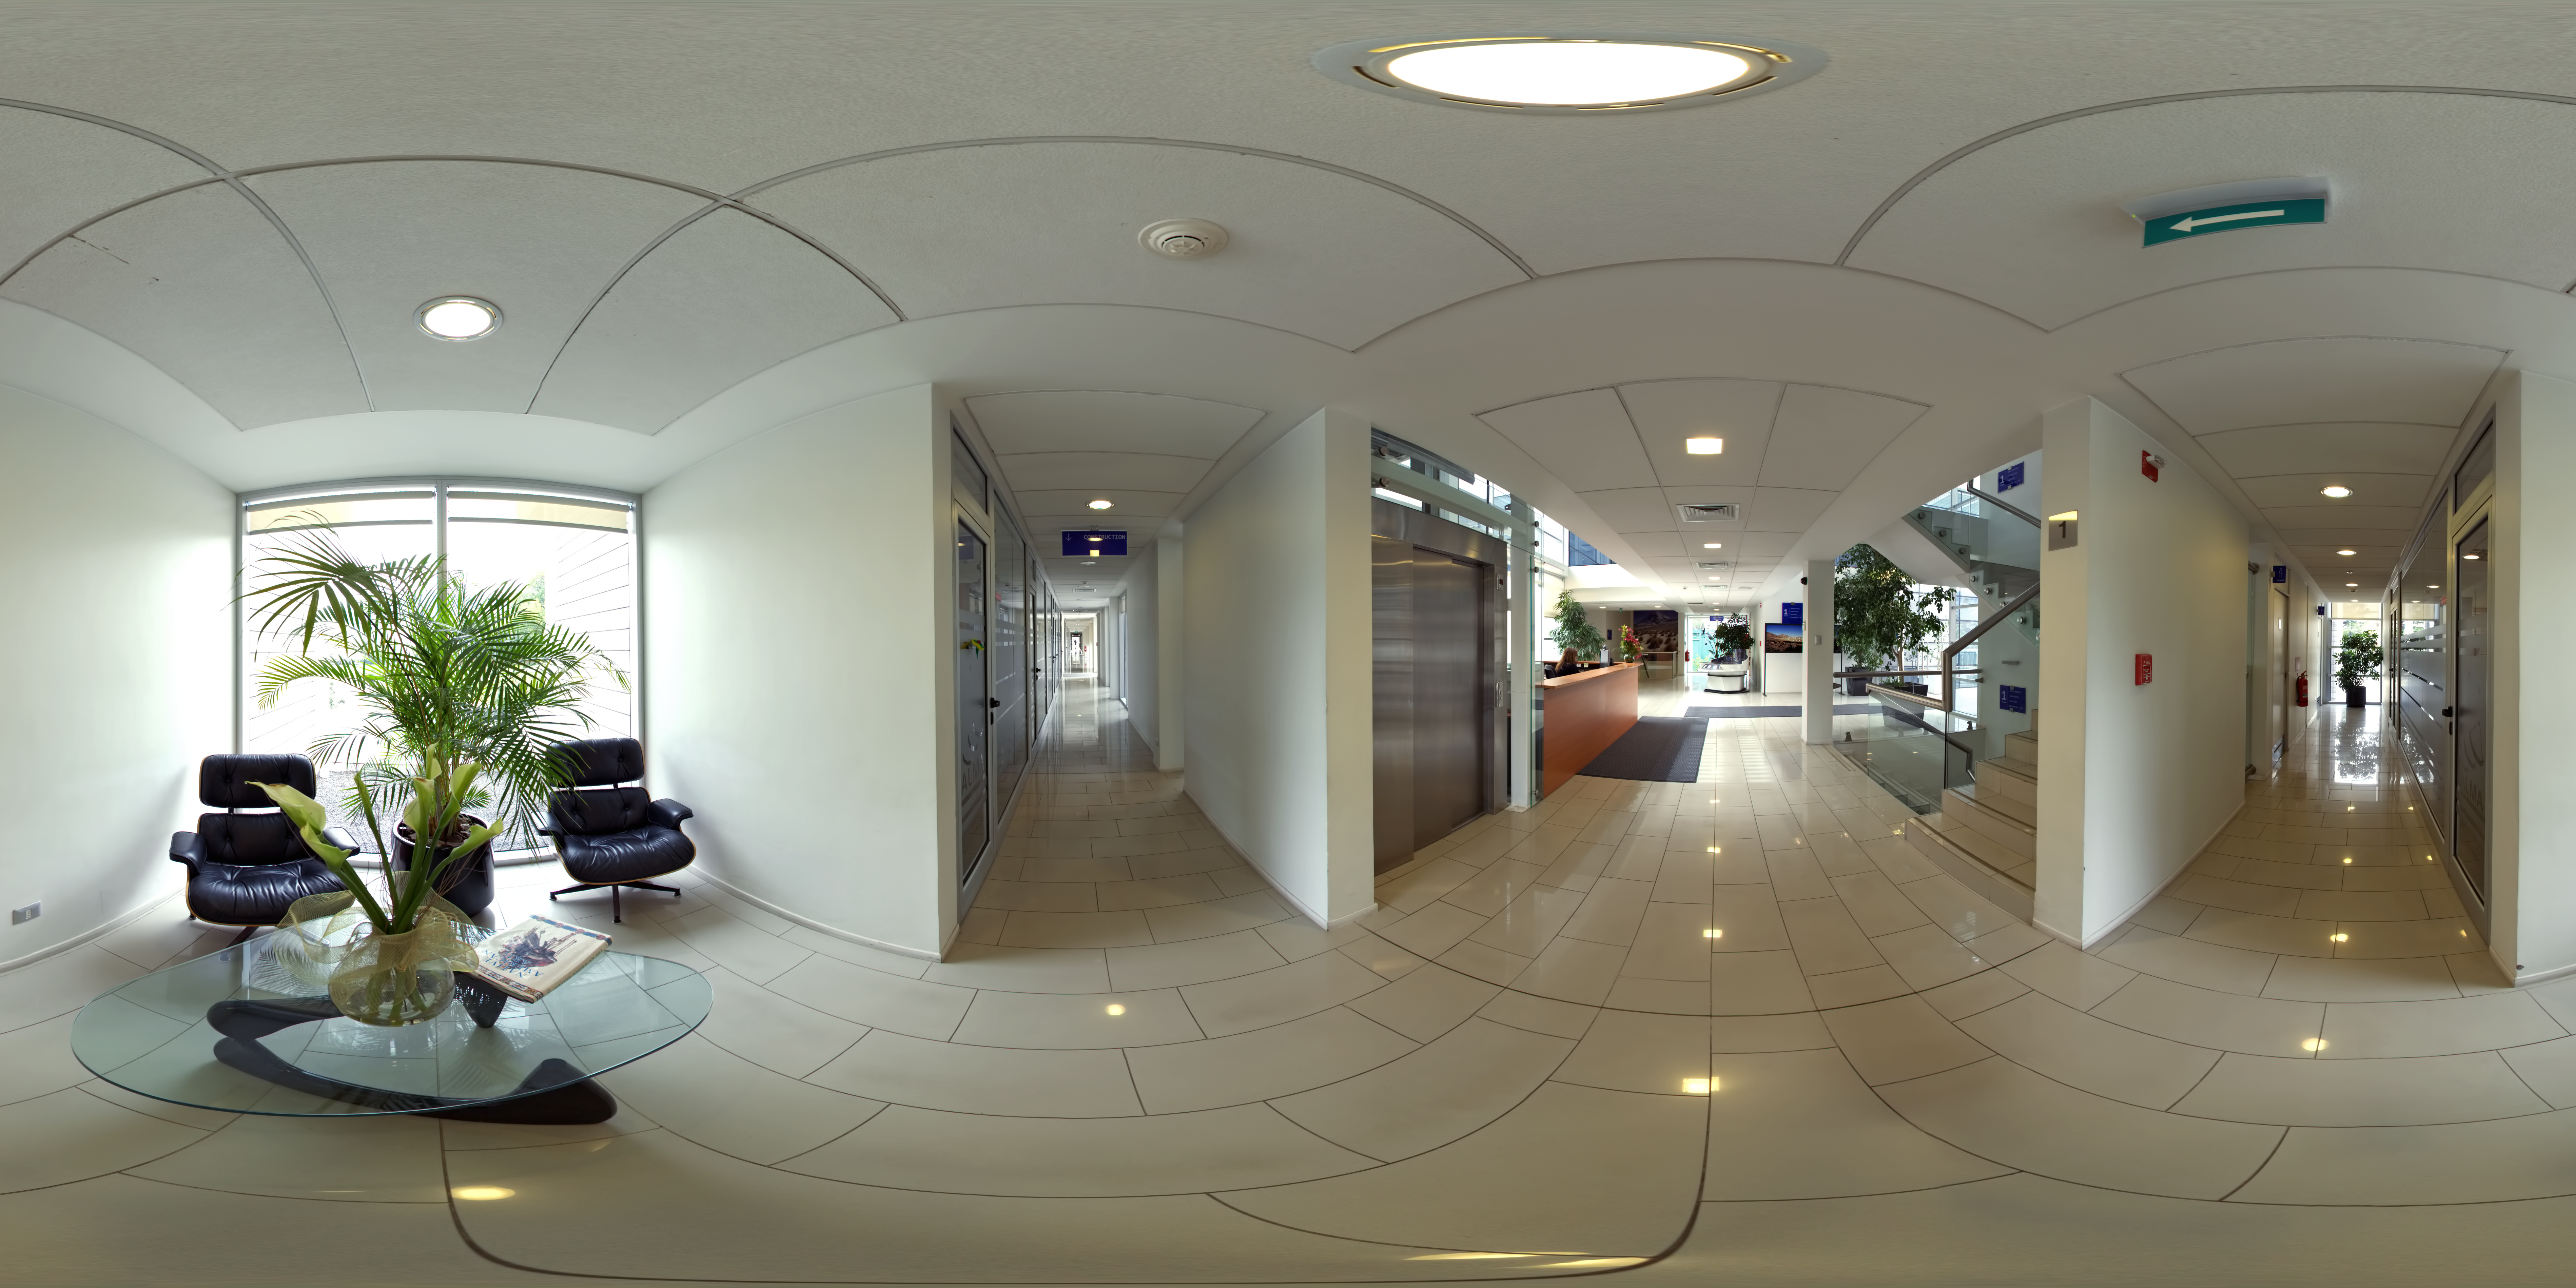

ALMA Santiago Central Office building

This 360 degree panorama image shows the hallways of The Santiago Central Office building, the headquarters of the Atacama Large Millimeter/submillimeter Array (ALMA) project in the Vitacura district of the Chilean capital.

Credit: ESO